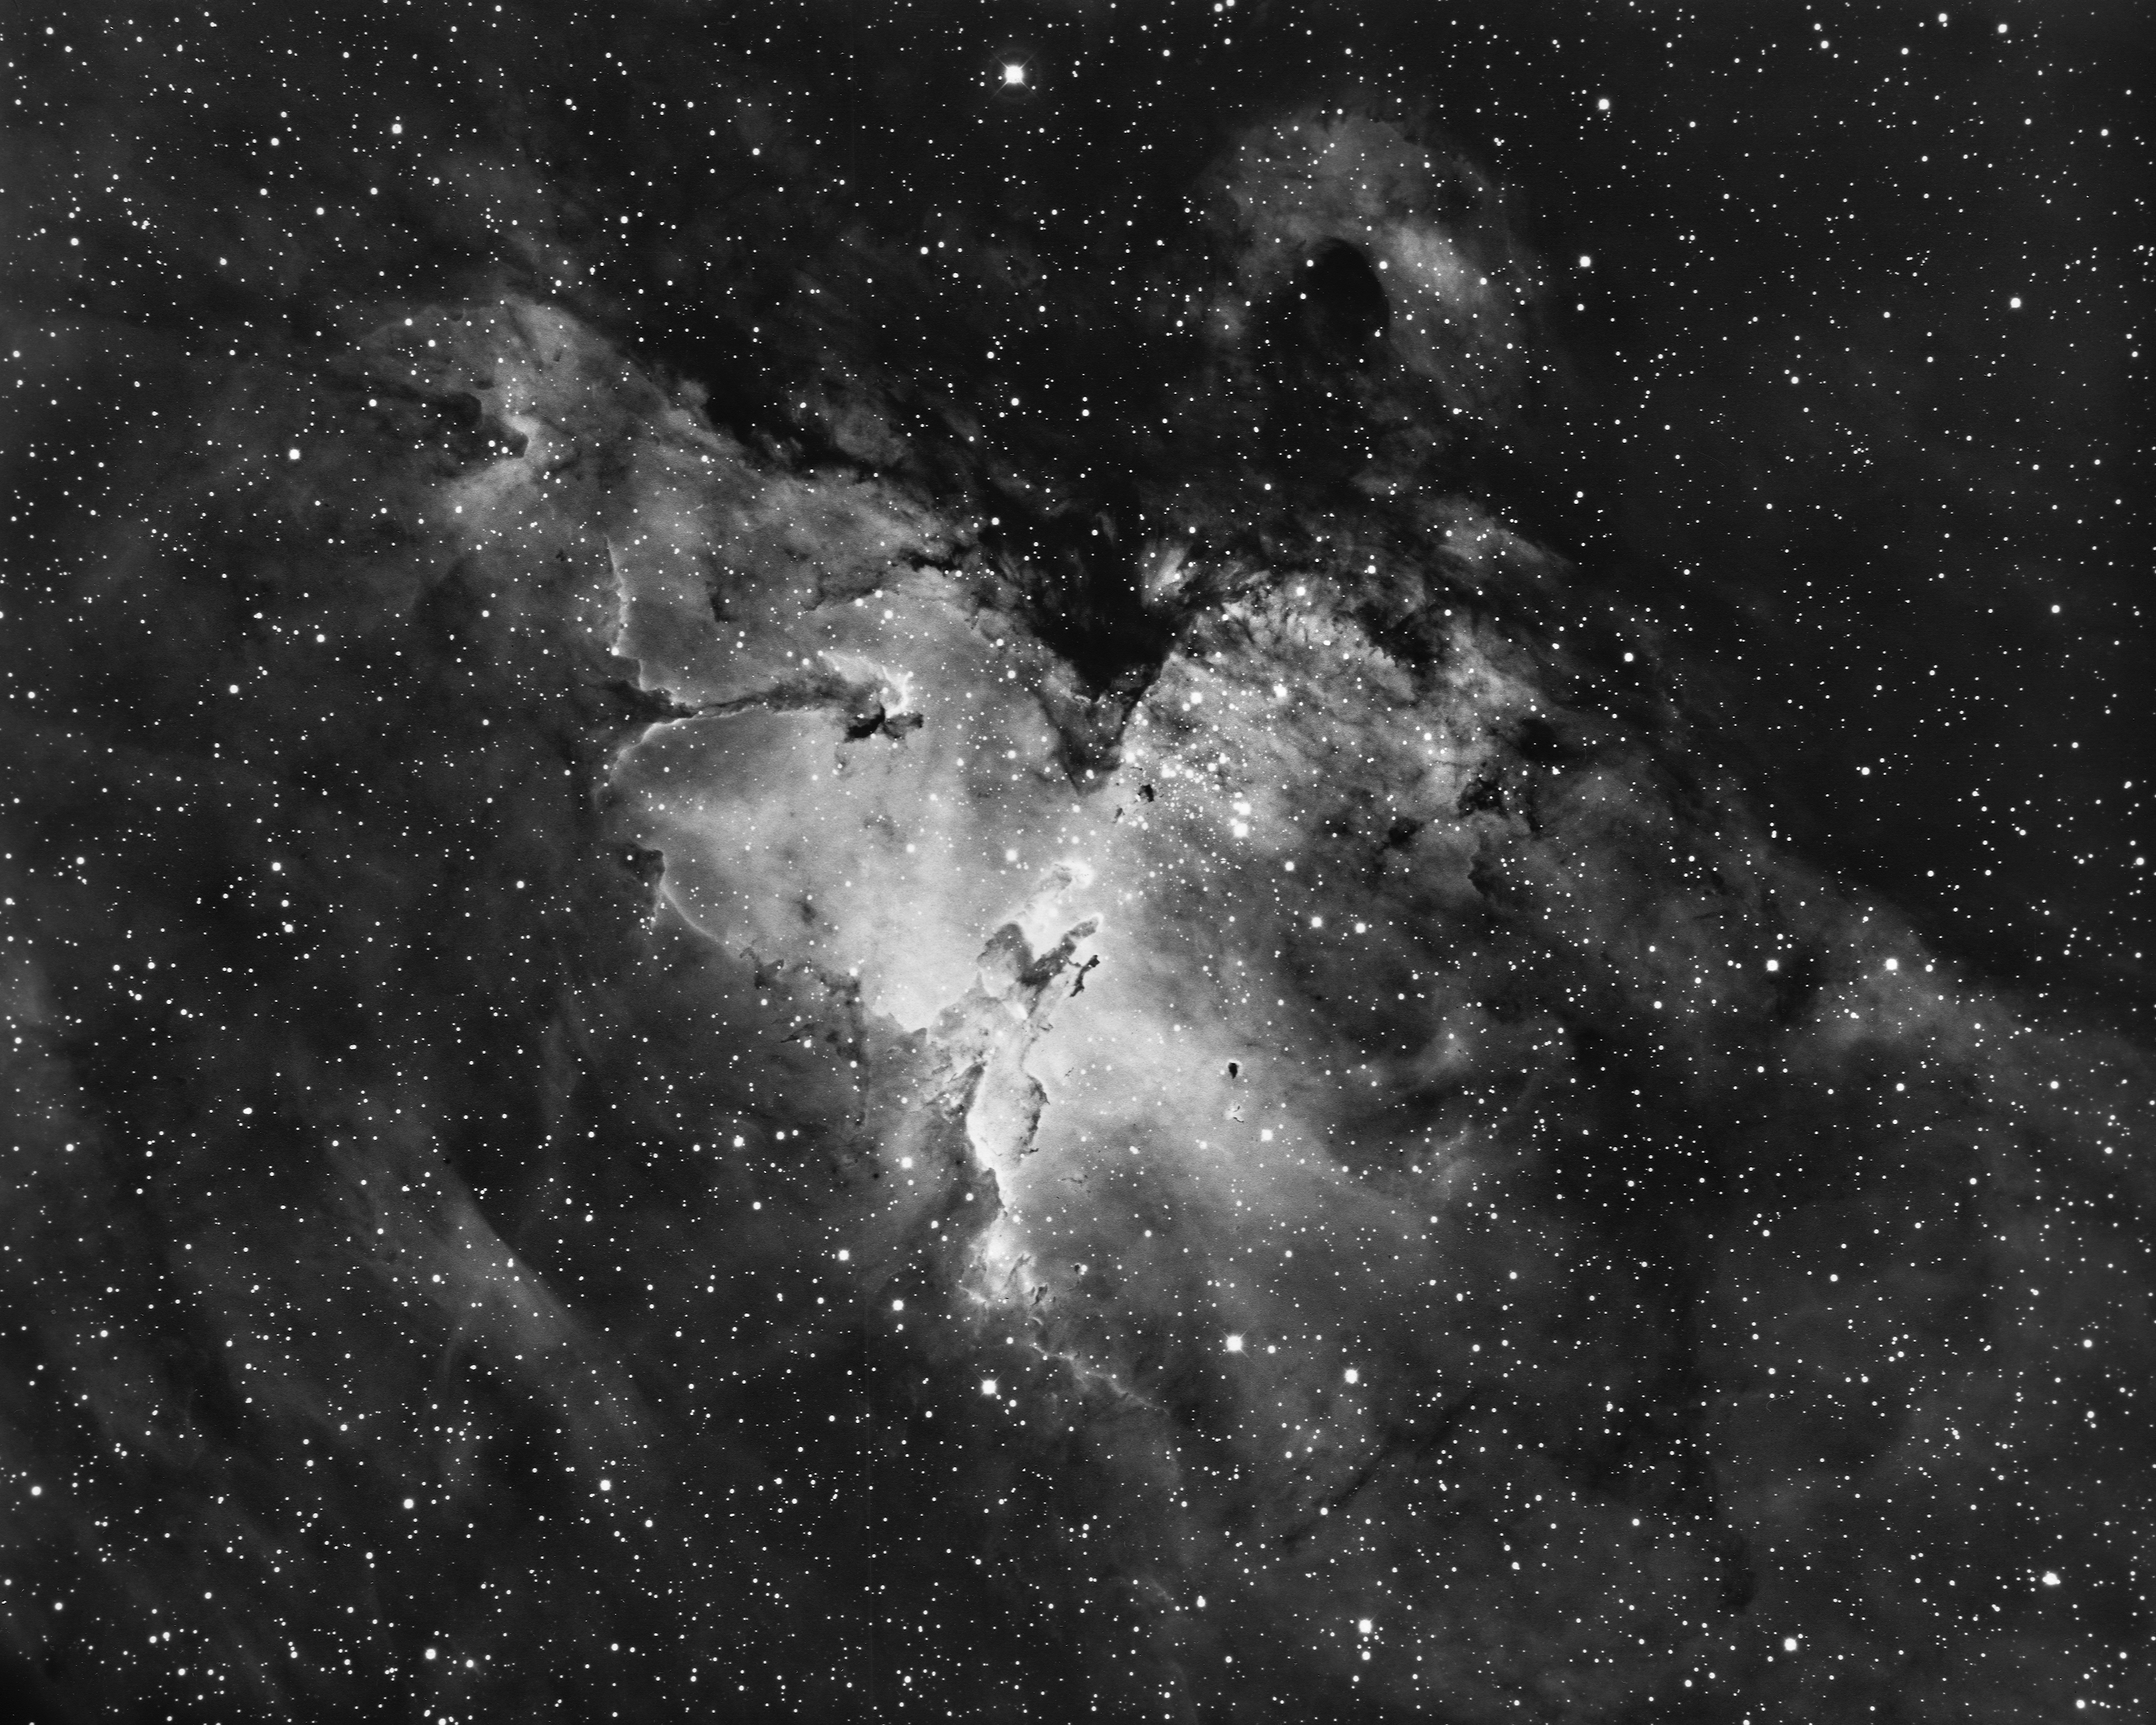

The Eagle Nebula, M16

The Eagle Nebula, Messier object 16 (M16), NGC 6611, as seen by the Kitt Peak 4-meter Mayall telescope in 1973. This picture shows an interesting emission nebula and its associated galactic star cluster in the constellation of Serpens (the Serpent). The star cluster was discovered in 1746 by P.L. de Cheseaux, but he missed the surrounding nebulosity, leaving it to be noticed by Charles Messier some twenty years later, while he was compiling the catalog that brought him permanent fame in astronomy and provided the `M' numbers we use to designate so many of the bright, fuzzy patches visible at night. M16 is one of the more unusual objects in the sky, and although it is unfortunately not a naked-eye object, it is a fine sight through a telescope of low to moderate power. M16 is an example of a galactic HII region, which is to say that most of the emission comes from the red light of ionized (electrically charged) hydrogen gas. The nebula shines because of the energy provided by the cluster of hot blue and white stars. These stars are about two million years old, which is quite young for a star (our own middle-aged Sun clocks in at over four billion years). However, these O and B stars are considerably heavier than our Sun, since they contain some thirty times as much matter, and this extra weight shortens their lifetime to just a few million years in total. The brightest stars, such as the conspicuous double of O stars, are concentrated toward the north-west (the top right of this picture). The cluster also contains a large number of faint red stars, which are probably reddened by absorption in the dust surrounding them. M16 is in a late stage of its evolution, where the hot stars have blown away the closer material and now shine in a cavity surrounded by an expanding complex of neutral lumps, which show bright edges due to shock waves created as the outwardly flowing material hits other gas. On the southern side there are several bright-edged dark lanes or striations crossing the nebula: these are often called `elephant trunk' structures. M16 also contains many small black globules, which are believed to be compact dust clouds on their way to collapsing into proto-stellar objects, and then later into new stars. Current estimates suggest that several new stars are formed somewhere in our Galaxy every year. In fact, the current glowing red appearance and the dark features are, respectively, the gas and dust out of which the existing stars originally condensed. There is also evidence for rapid motions in the nebula, with suggestions of turbulence around the dark lanes to the north-east (the top left). The nebula also contains some neutral gas clouds, which have no electrical charge and are only detected by radio astronomers. M16 is located, along with its neighbor, the Omega Nebula, M17, in the Sagittarius-Carina spiral arm of our Milky Way galaxy. We also have a spectacular 0.9-meter emission-line image. Location: 18h18.8m -13deg47min (2000). Distance: about 2000 parsecs (6500 light-years). Size: 8 arc minutes across. Magnitude: 6.4. Power source: O and B stars.

Credit: Bill Schoening/NOIRLab/NSF/AURA